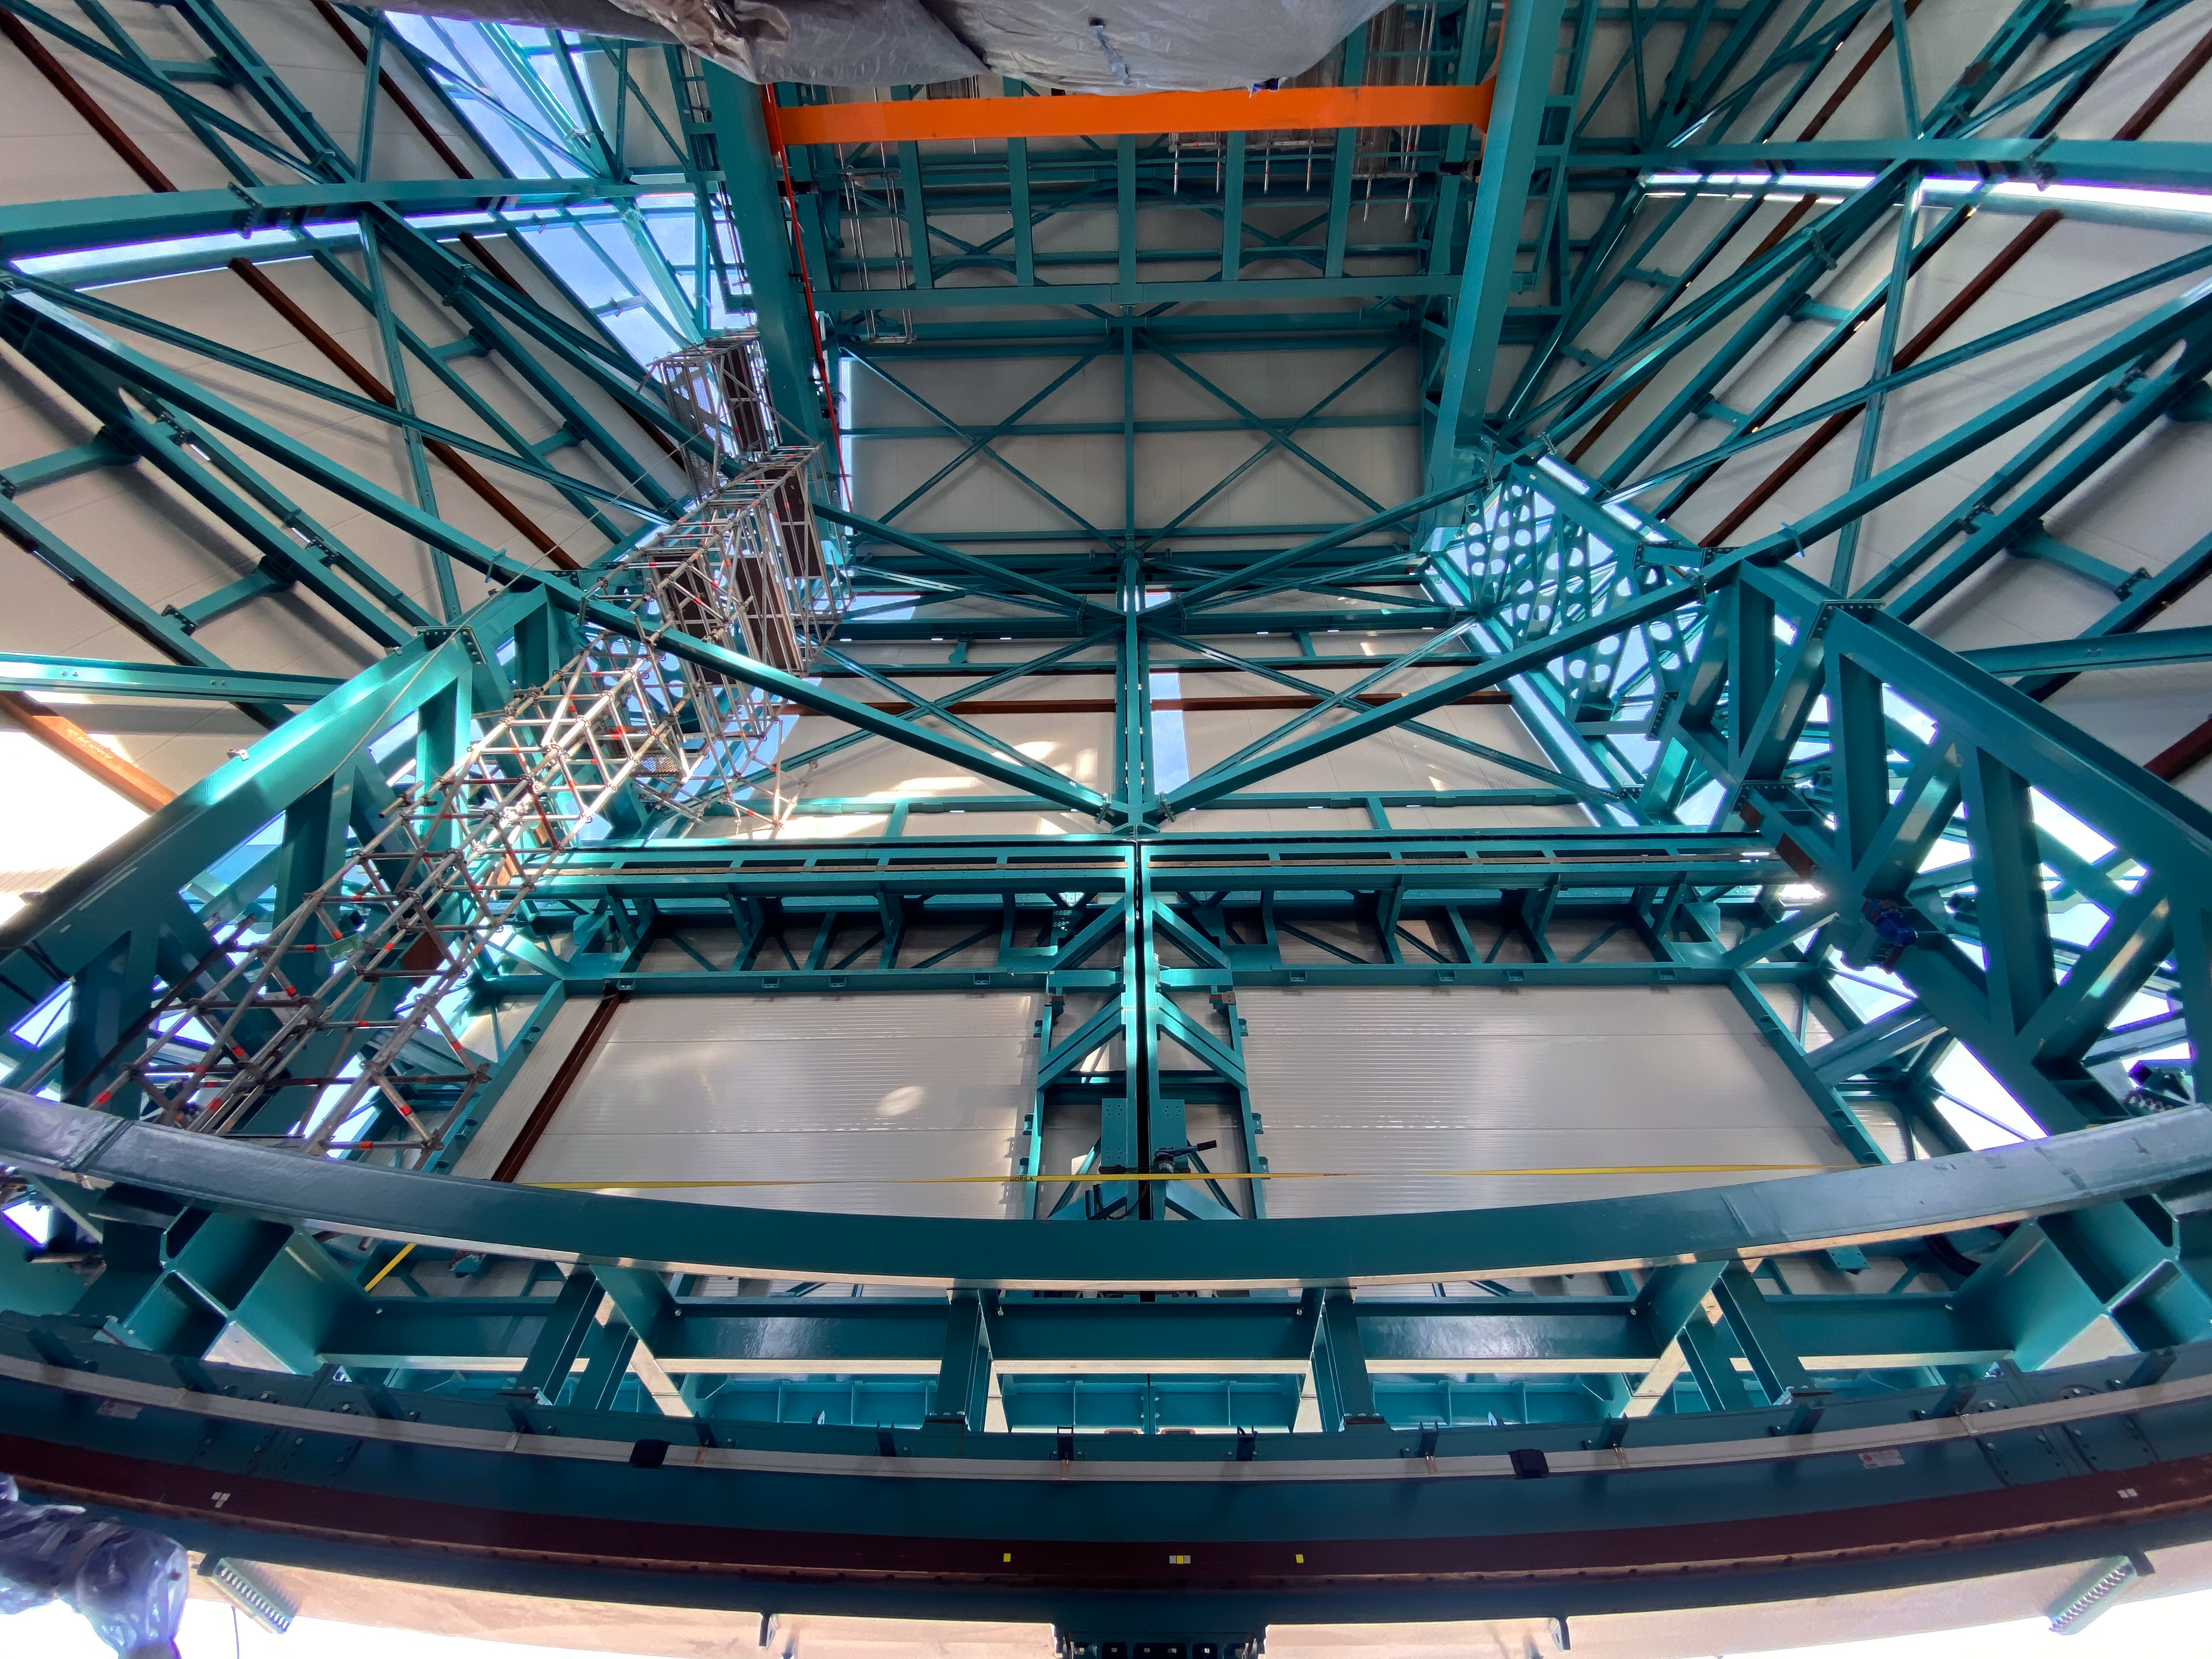

Rubin inspection trip on 11 August 2020

A mandatory quarantine was declared in the La Serena/Coquimbo region starting 29 July 2020. An end date was not announced, but the order will be reviewed weekly. The quarantine affects Rubin activities on the summit; although Rubin staff still has permission to perform equipment and facility inspections, we are limited to one visit per week, with a small team. Additional work that was planned, such as IT and electrical work, will be postponed until the quarantine order is lifted. This photo is from an inspection trip on 11 August 2020.

Credit: Rubin Obs/NSF/AURA